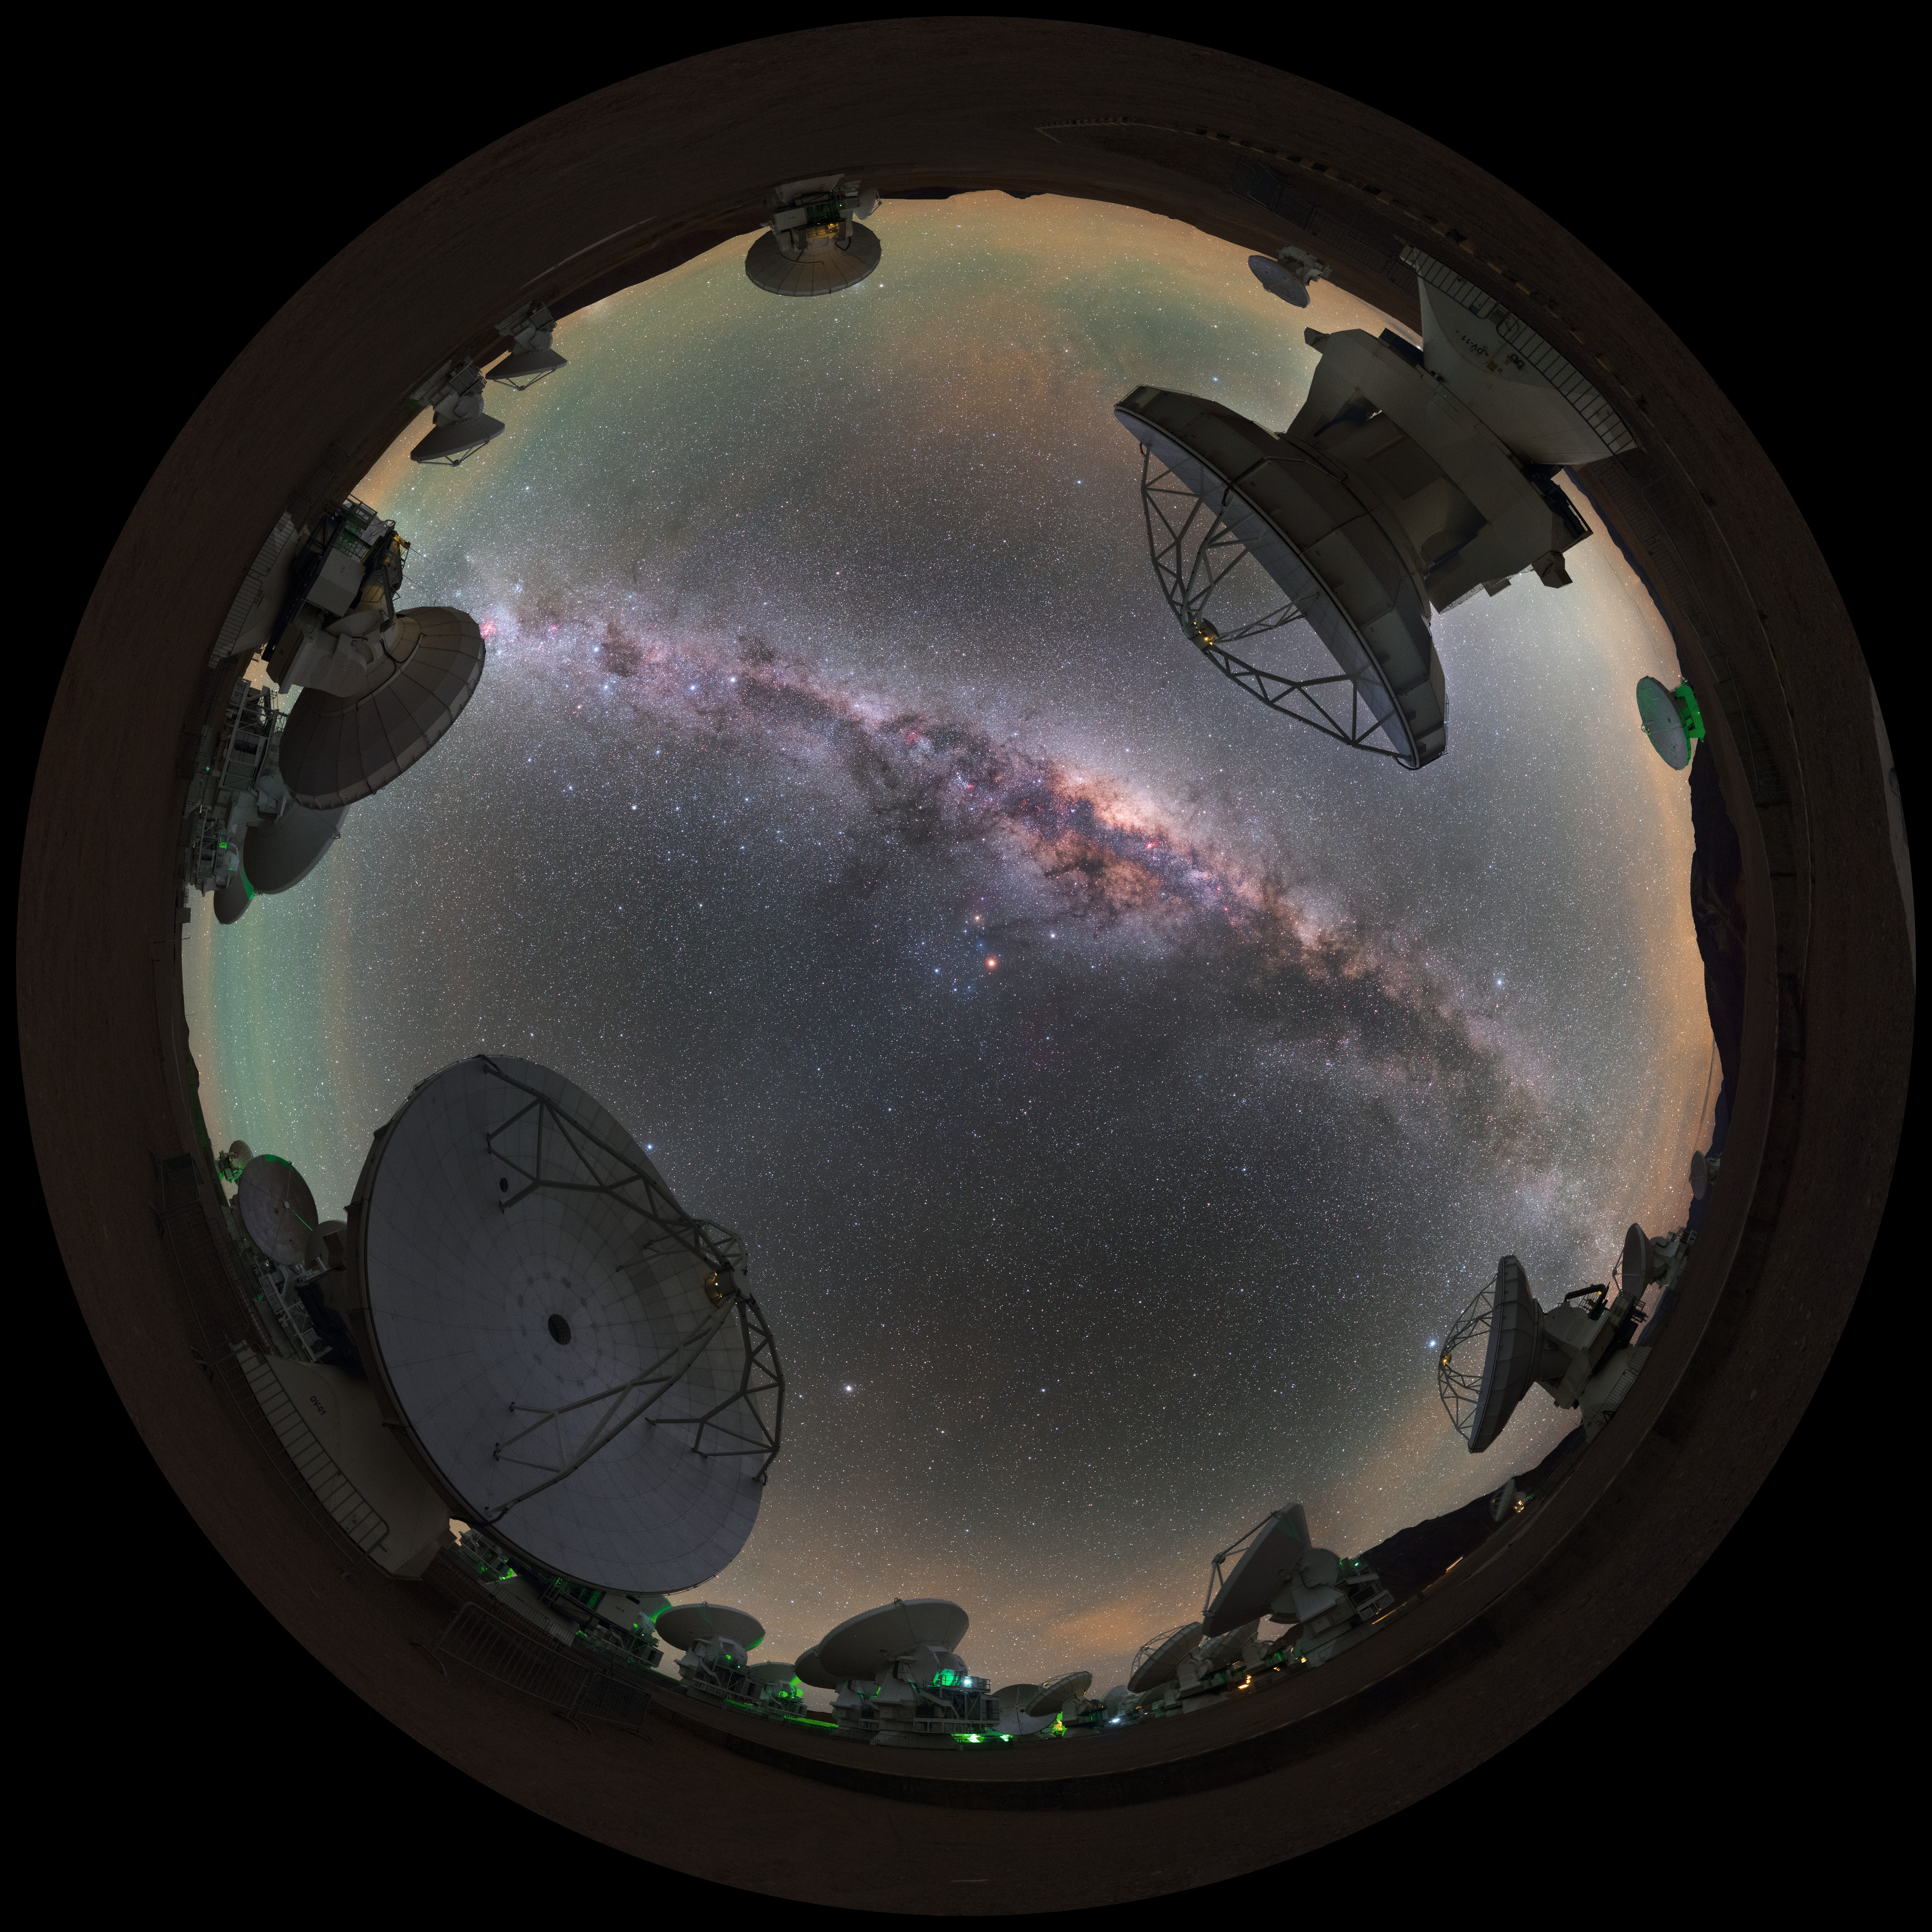

Antennas towards the Milky Way

A mind-boggling fisheye projection of some of the 66 antennas which make up ESO's Atacama Large Millimetre Array (ALMA) in Chile. Each individual telescope can be moved to very precise locations in order to observe the Universe in the best possible clarity.

Credit: ESO/P. Horálek